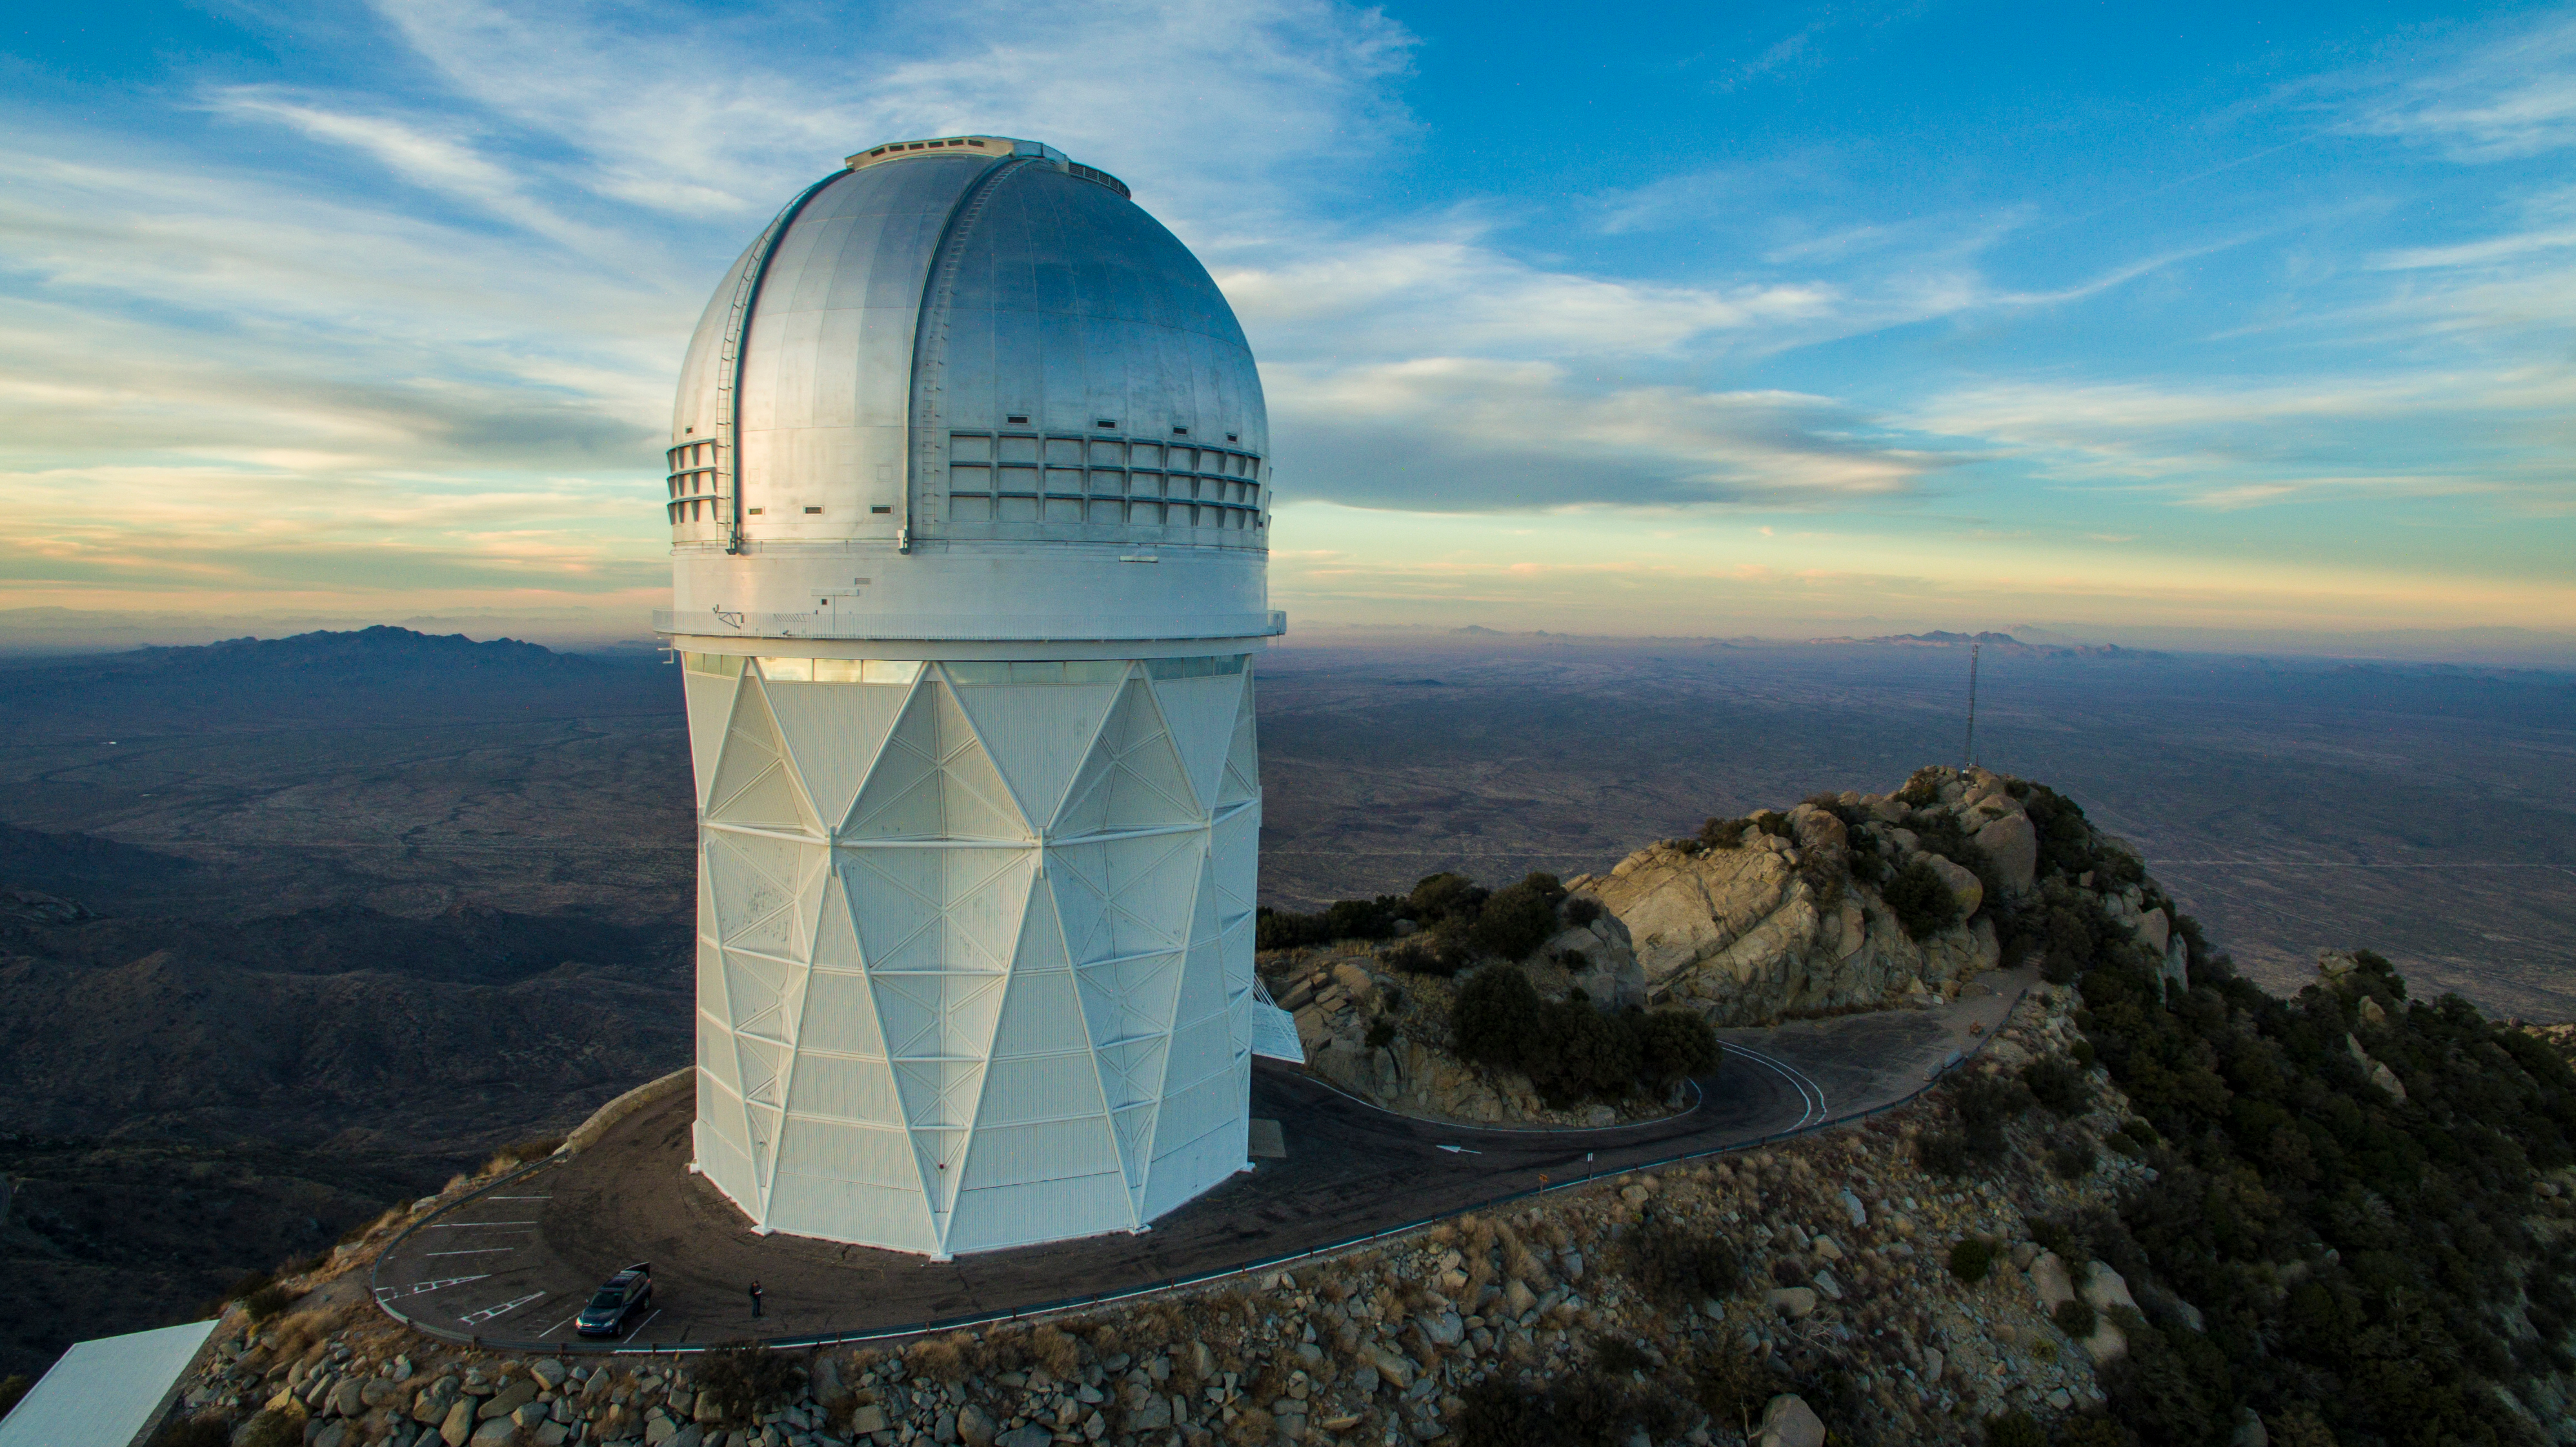

The Nicholas U. Mayall 4-meter Telescope aerial view

Aerial view of the Nicholas U. Mayall 4-meter Telescope on Kitt Peak National Observatory, AZ.

Credit: KPNO/NOIRLab/NSF/AURA/P. Marenfeld